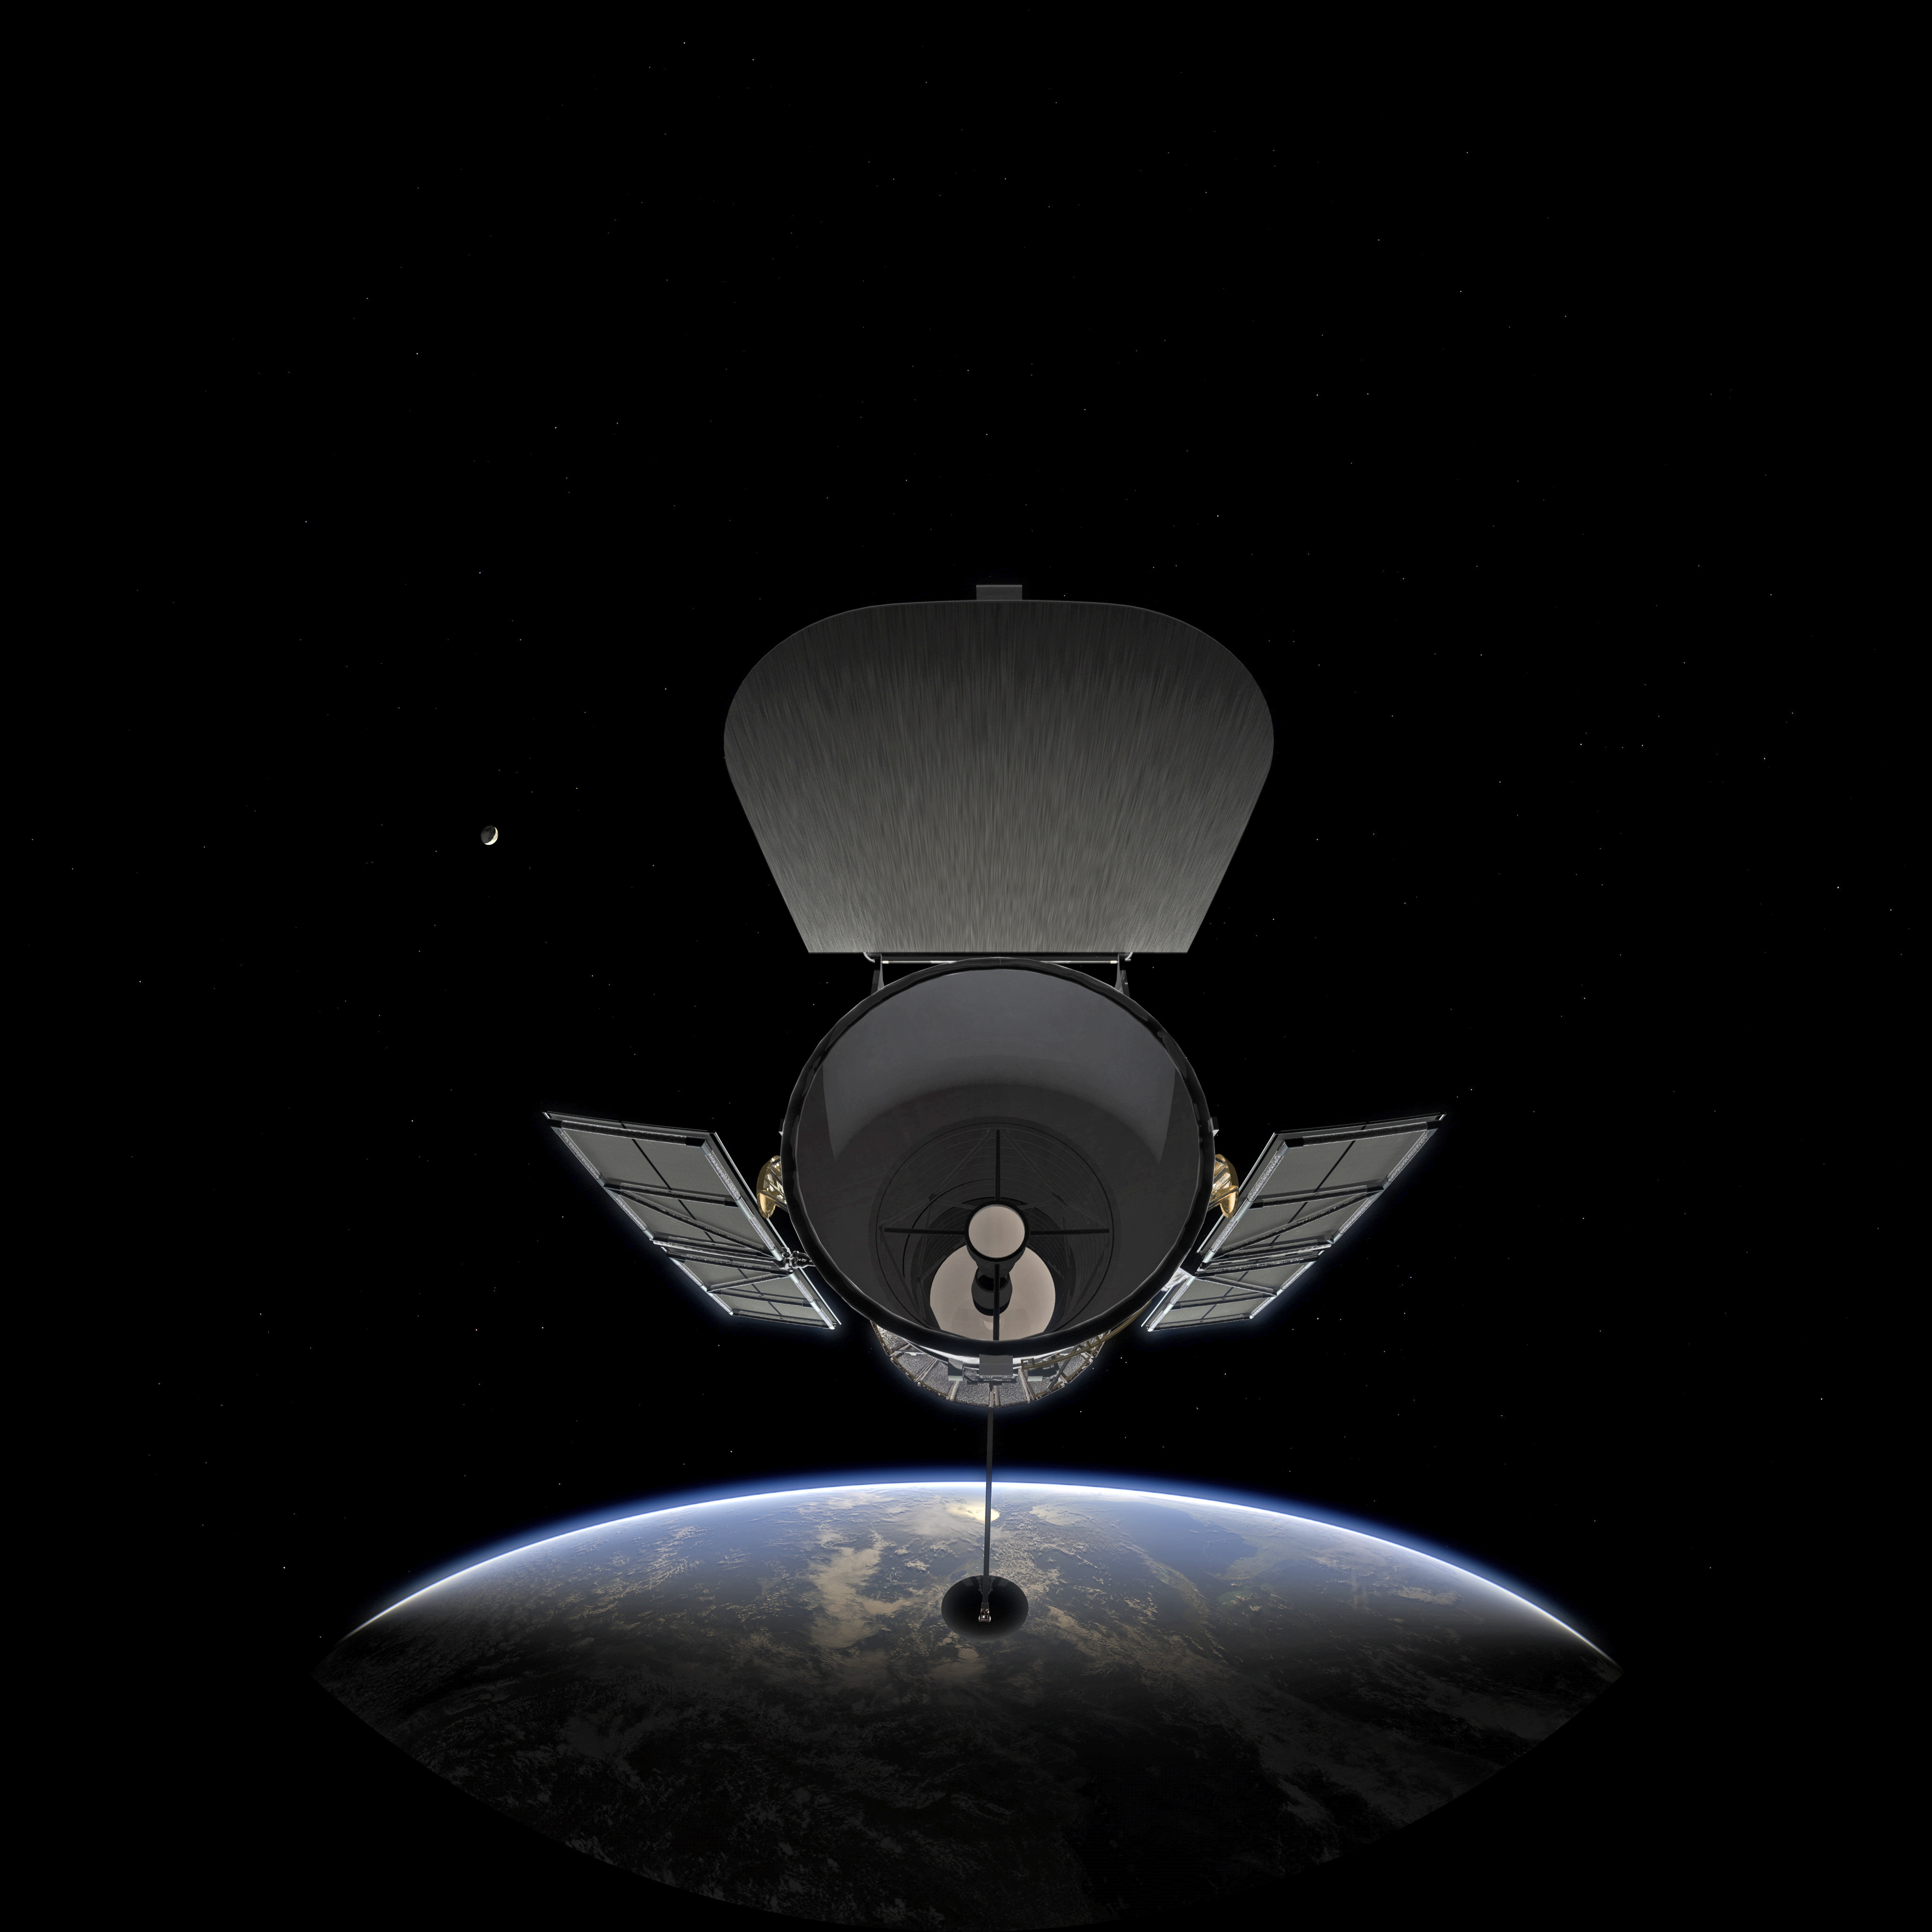

Image still from the planetarium show "From Earth to the Universe"

A still from ESO's planetarium show From Earth to the Universe showing the Hubble Space Telescope Orbiting Earth with the Moon in the background.

Credit: NASA & ESA, ESO